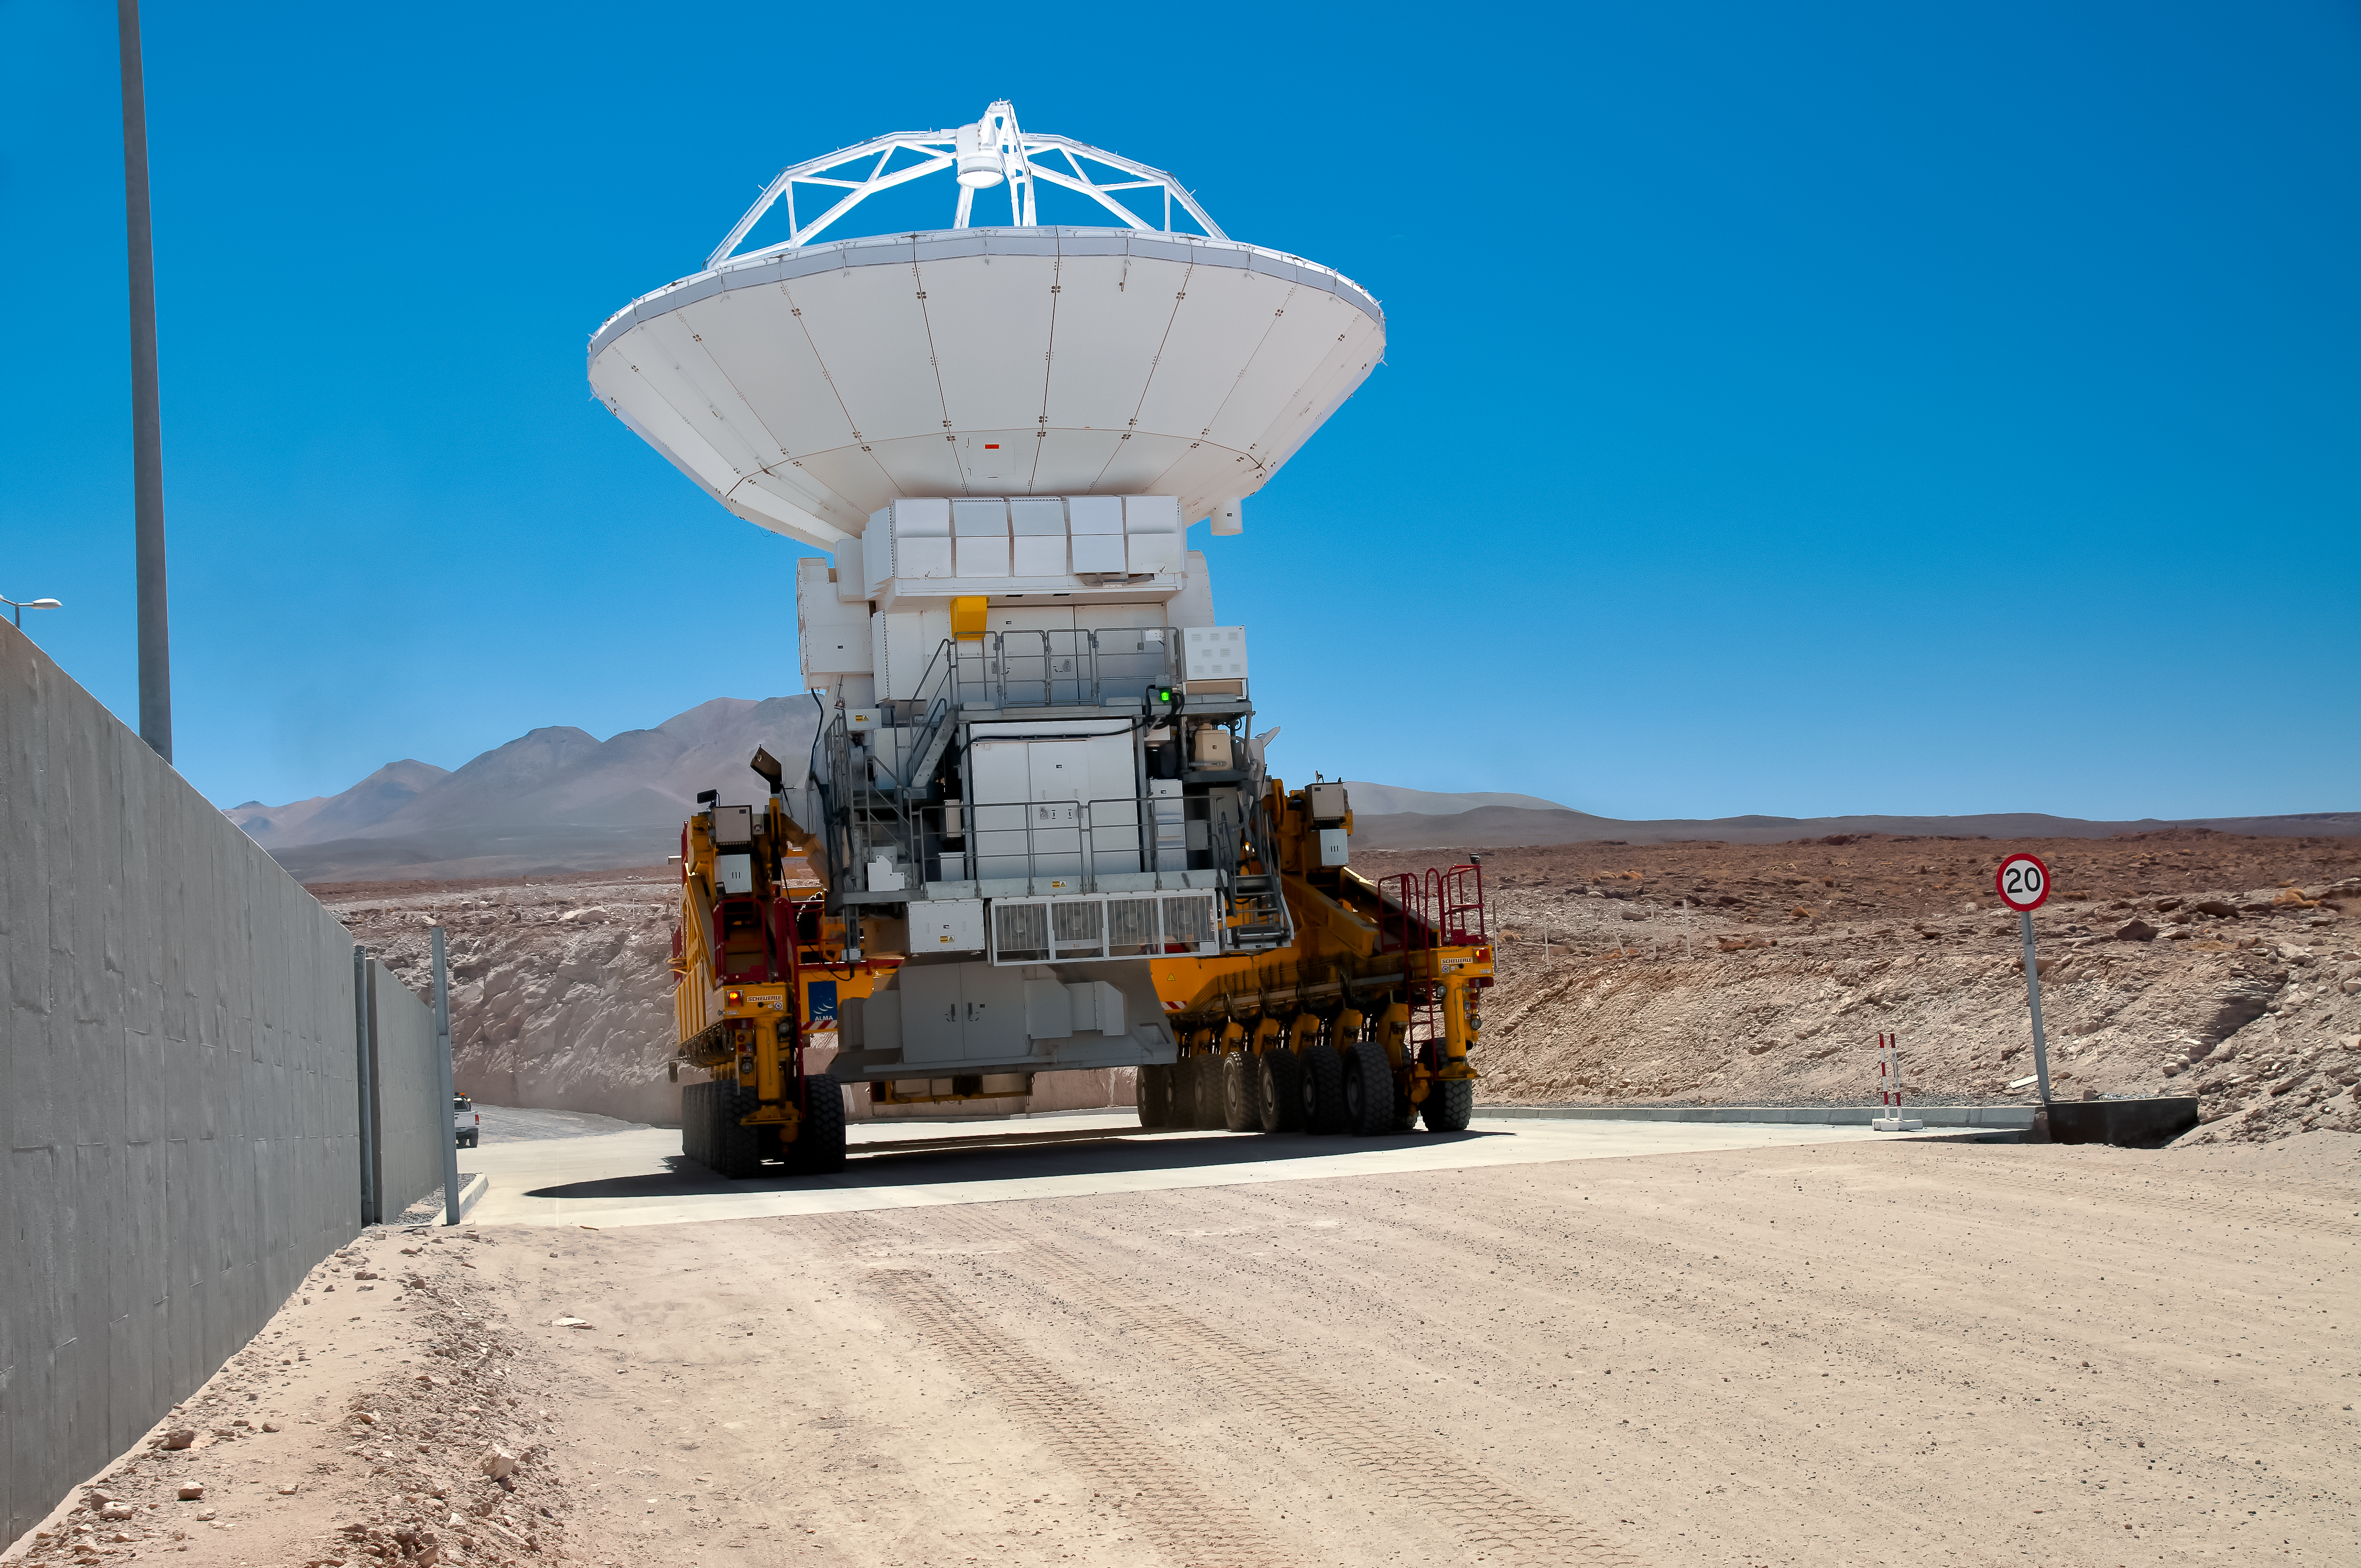

Heavy lifting

One of the two ALMA transporters is carrying an ALMA antenna to its destination point.

Credit: A. Caproni/ESO